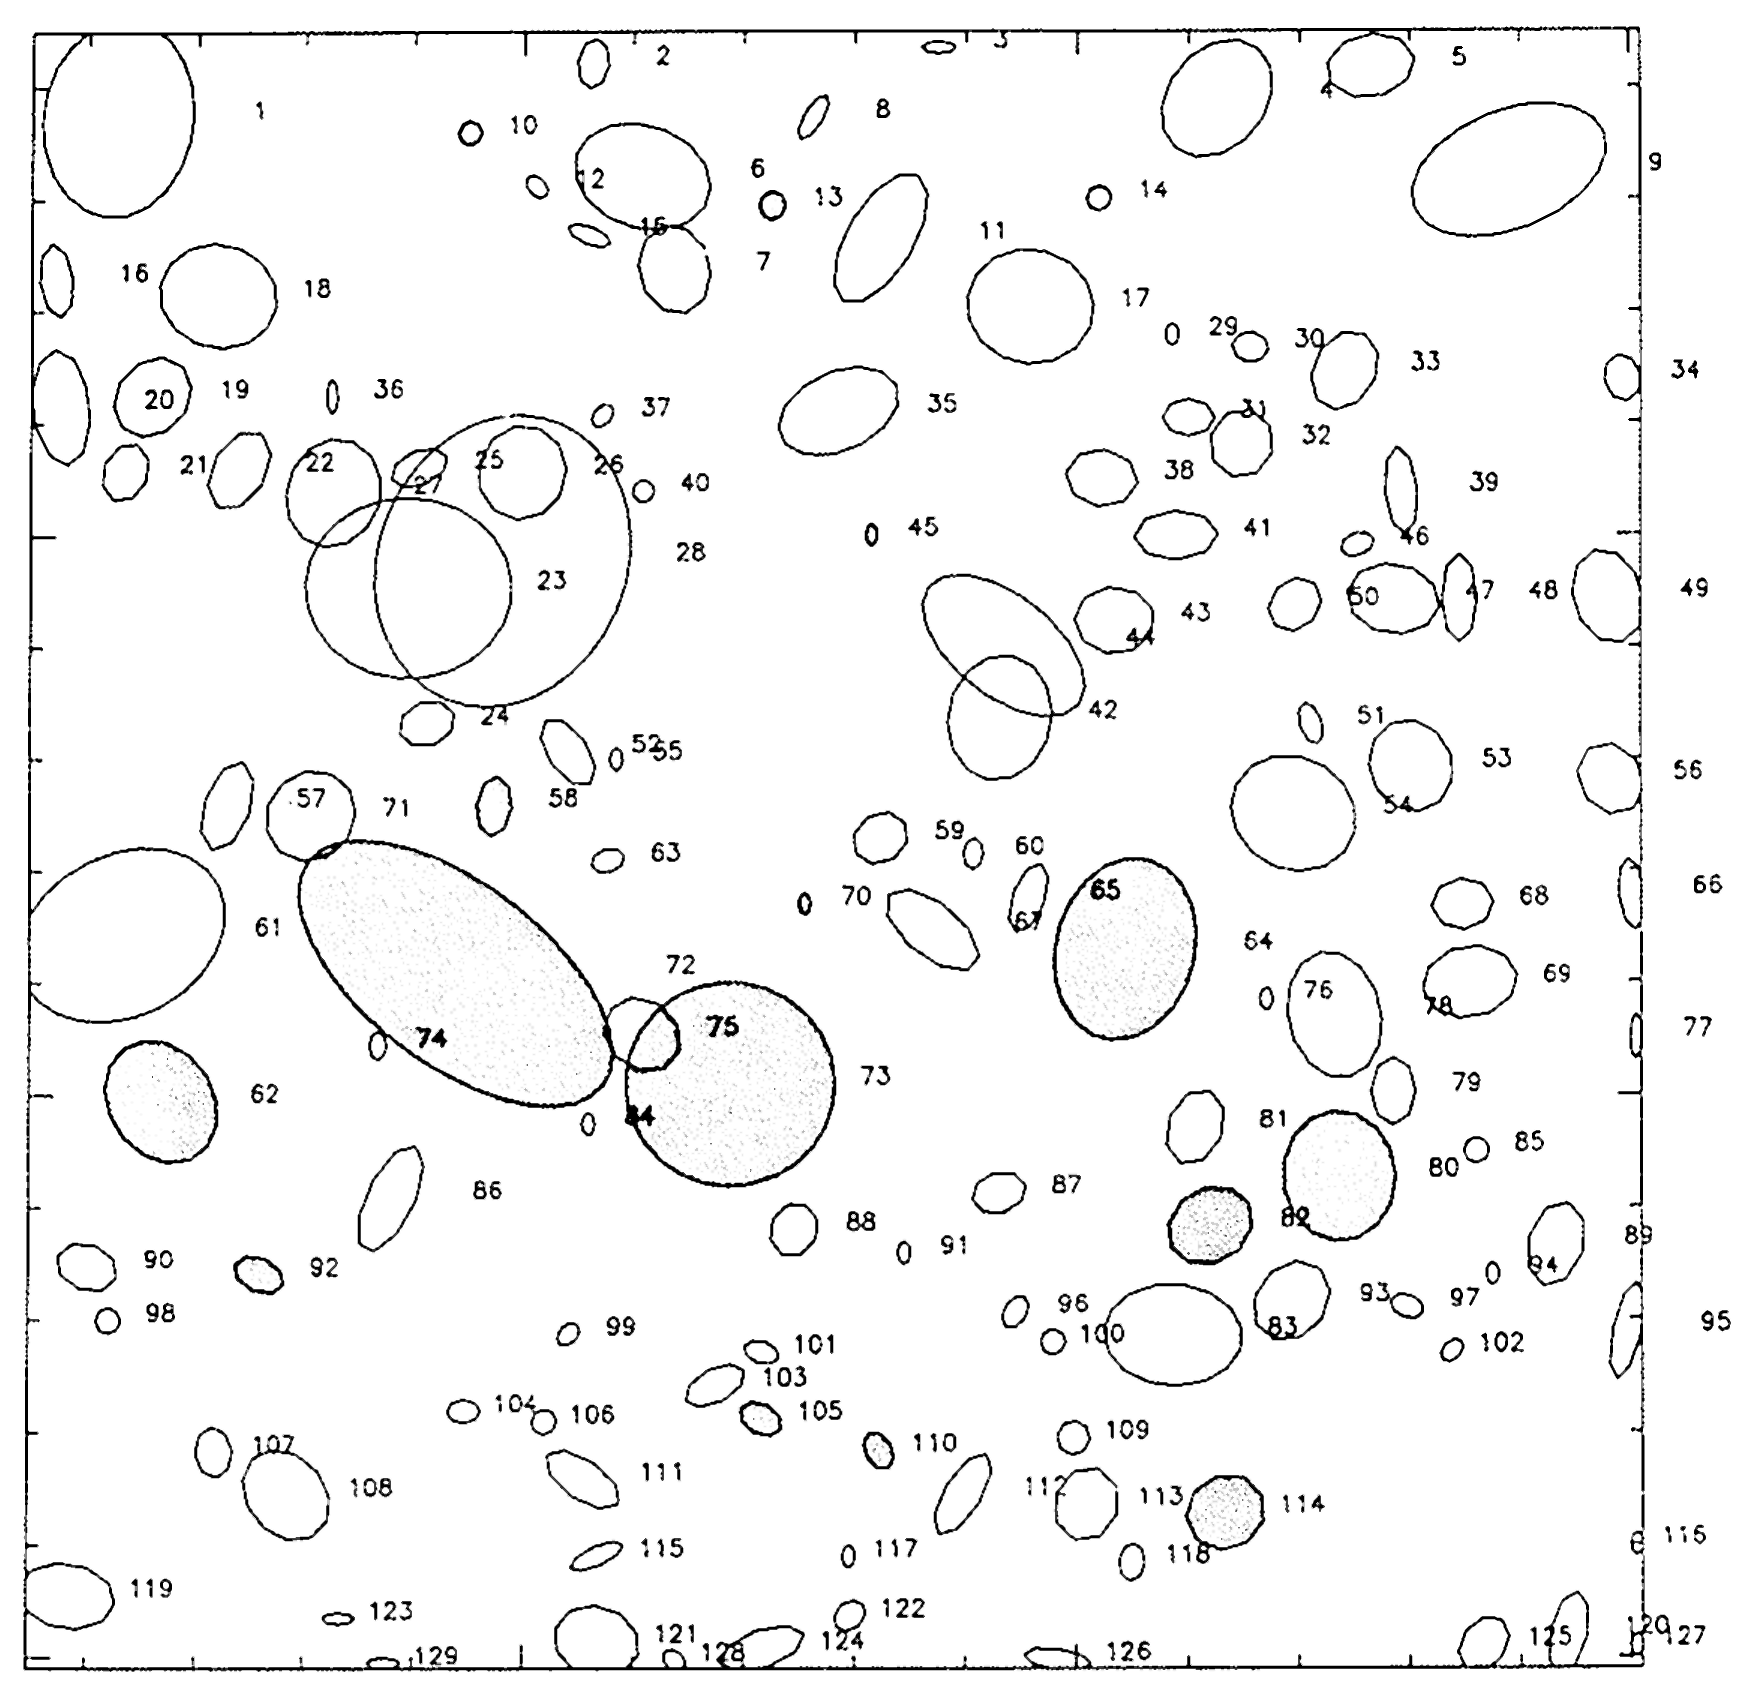

A magnitude sequence in the NTT picture

This map identifies some of the galaxies which are seen in the deep NTT picture, described in ESO Press Release eso9105. The computer-drawn ellipses reflect their sizes and shapes. Note that the identifying numbers are located to the right of the objects they refer to.
The following sequence of measured V -magnitudes illustrates the extraordinary depth of this picture: V = 20.3 (galaxy no. 72), 21.1 (73), 21.5 (64),23.0 (62), 23.4 (SO), 24.9 (ll4), 26.3 (5S), 26.S (92), 27.5 (105), 27.7 (llO), 2S.0 (13), 2S.4 (10), 2S.4 (14), 29.0 (70), 29.1 (45).
This drawing accompanies ESO Press Release eso9105 and may be reproduced, if credit is given to the European Southern Observatory.

Credit: ESO